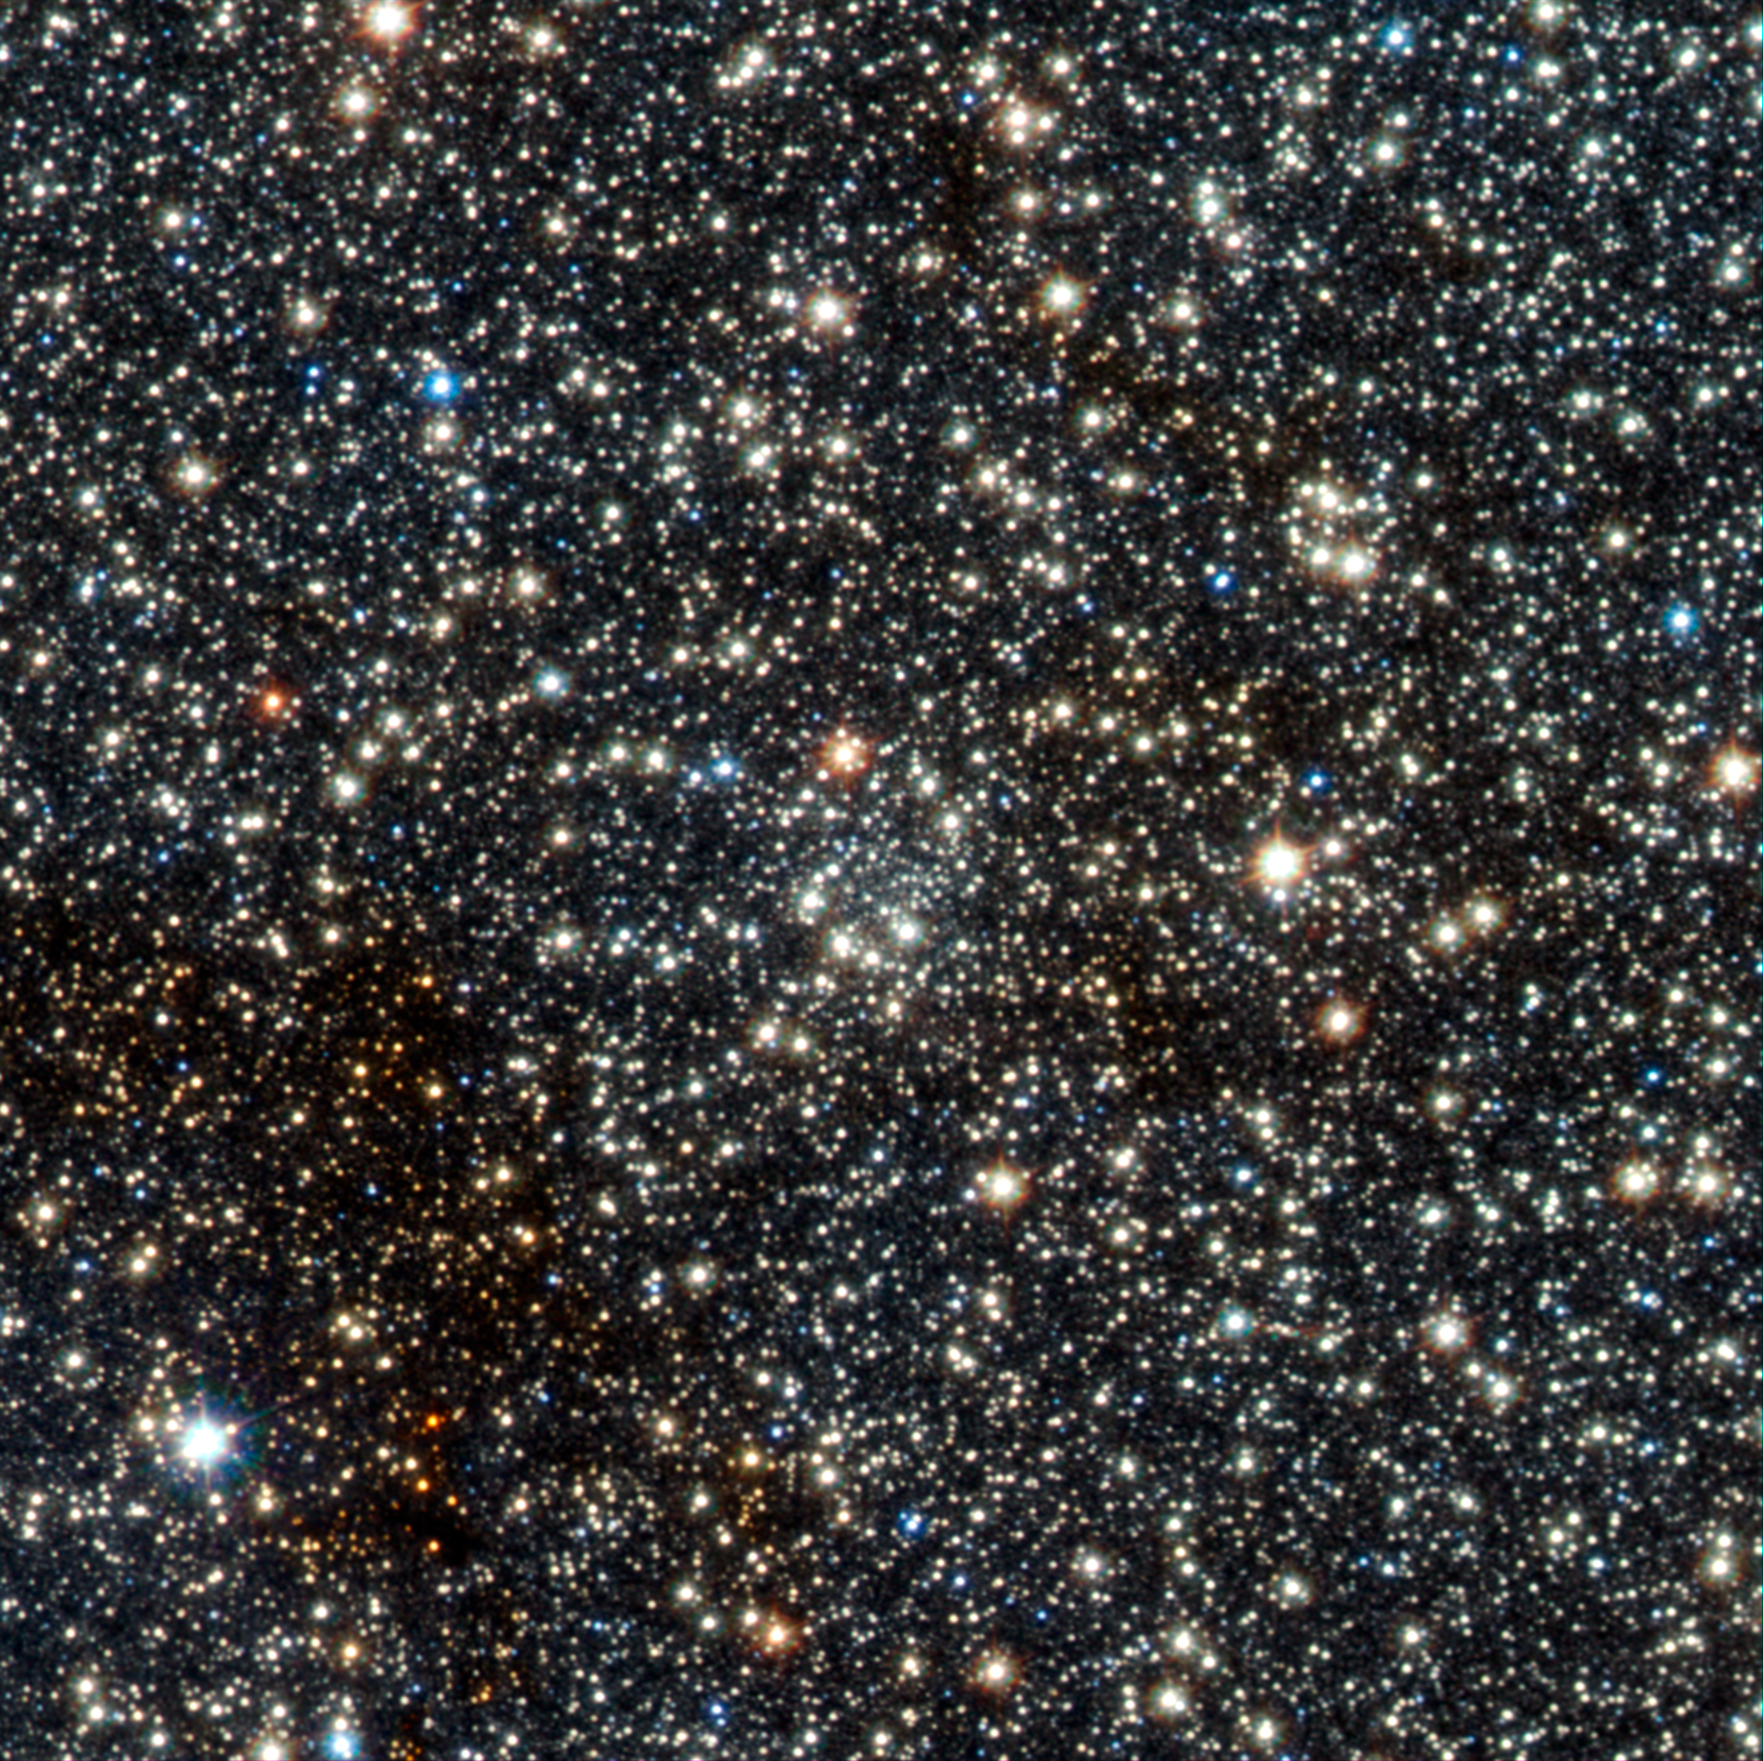

VISTA view of the newly discovered globular cluster VVV CL002 close to the centre of the Milky Way

This image from VISTA is a tiny part of the VISTA Variables in the Via Lactea (VVV) survey that is systematically studying the central parts of the Milky Way in infrared light. In the centre lies the faint newly found globular star cluster, VVV CL002. This previously unknown globular, which appears as an inconspicuous concentration of faint stars near the centre of the picture, lies close to the centre of the Milky Way.

Credit: ESO/D. Minniti/VVV Team